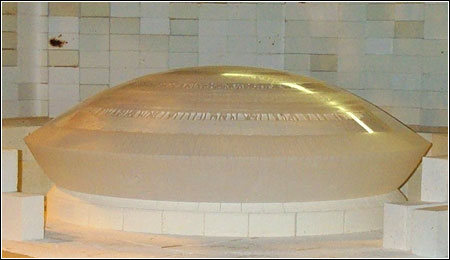

Huge Lenses for Dark Energy Camera

Credit: NOIRLab